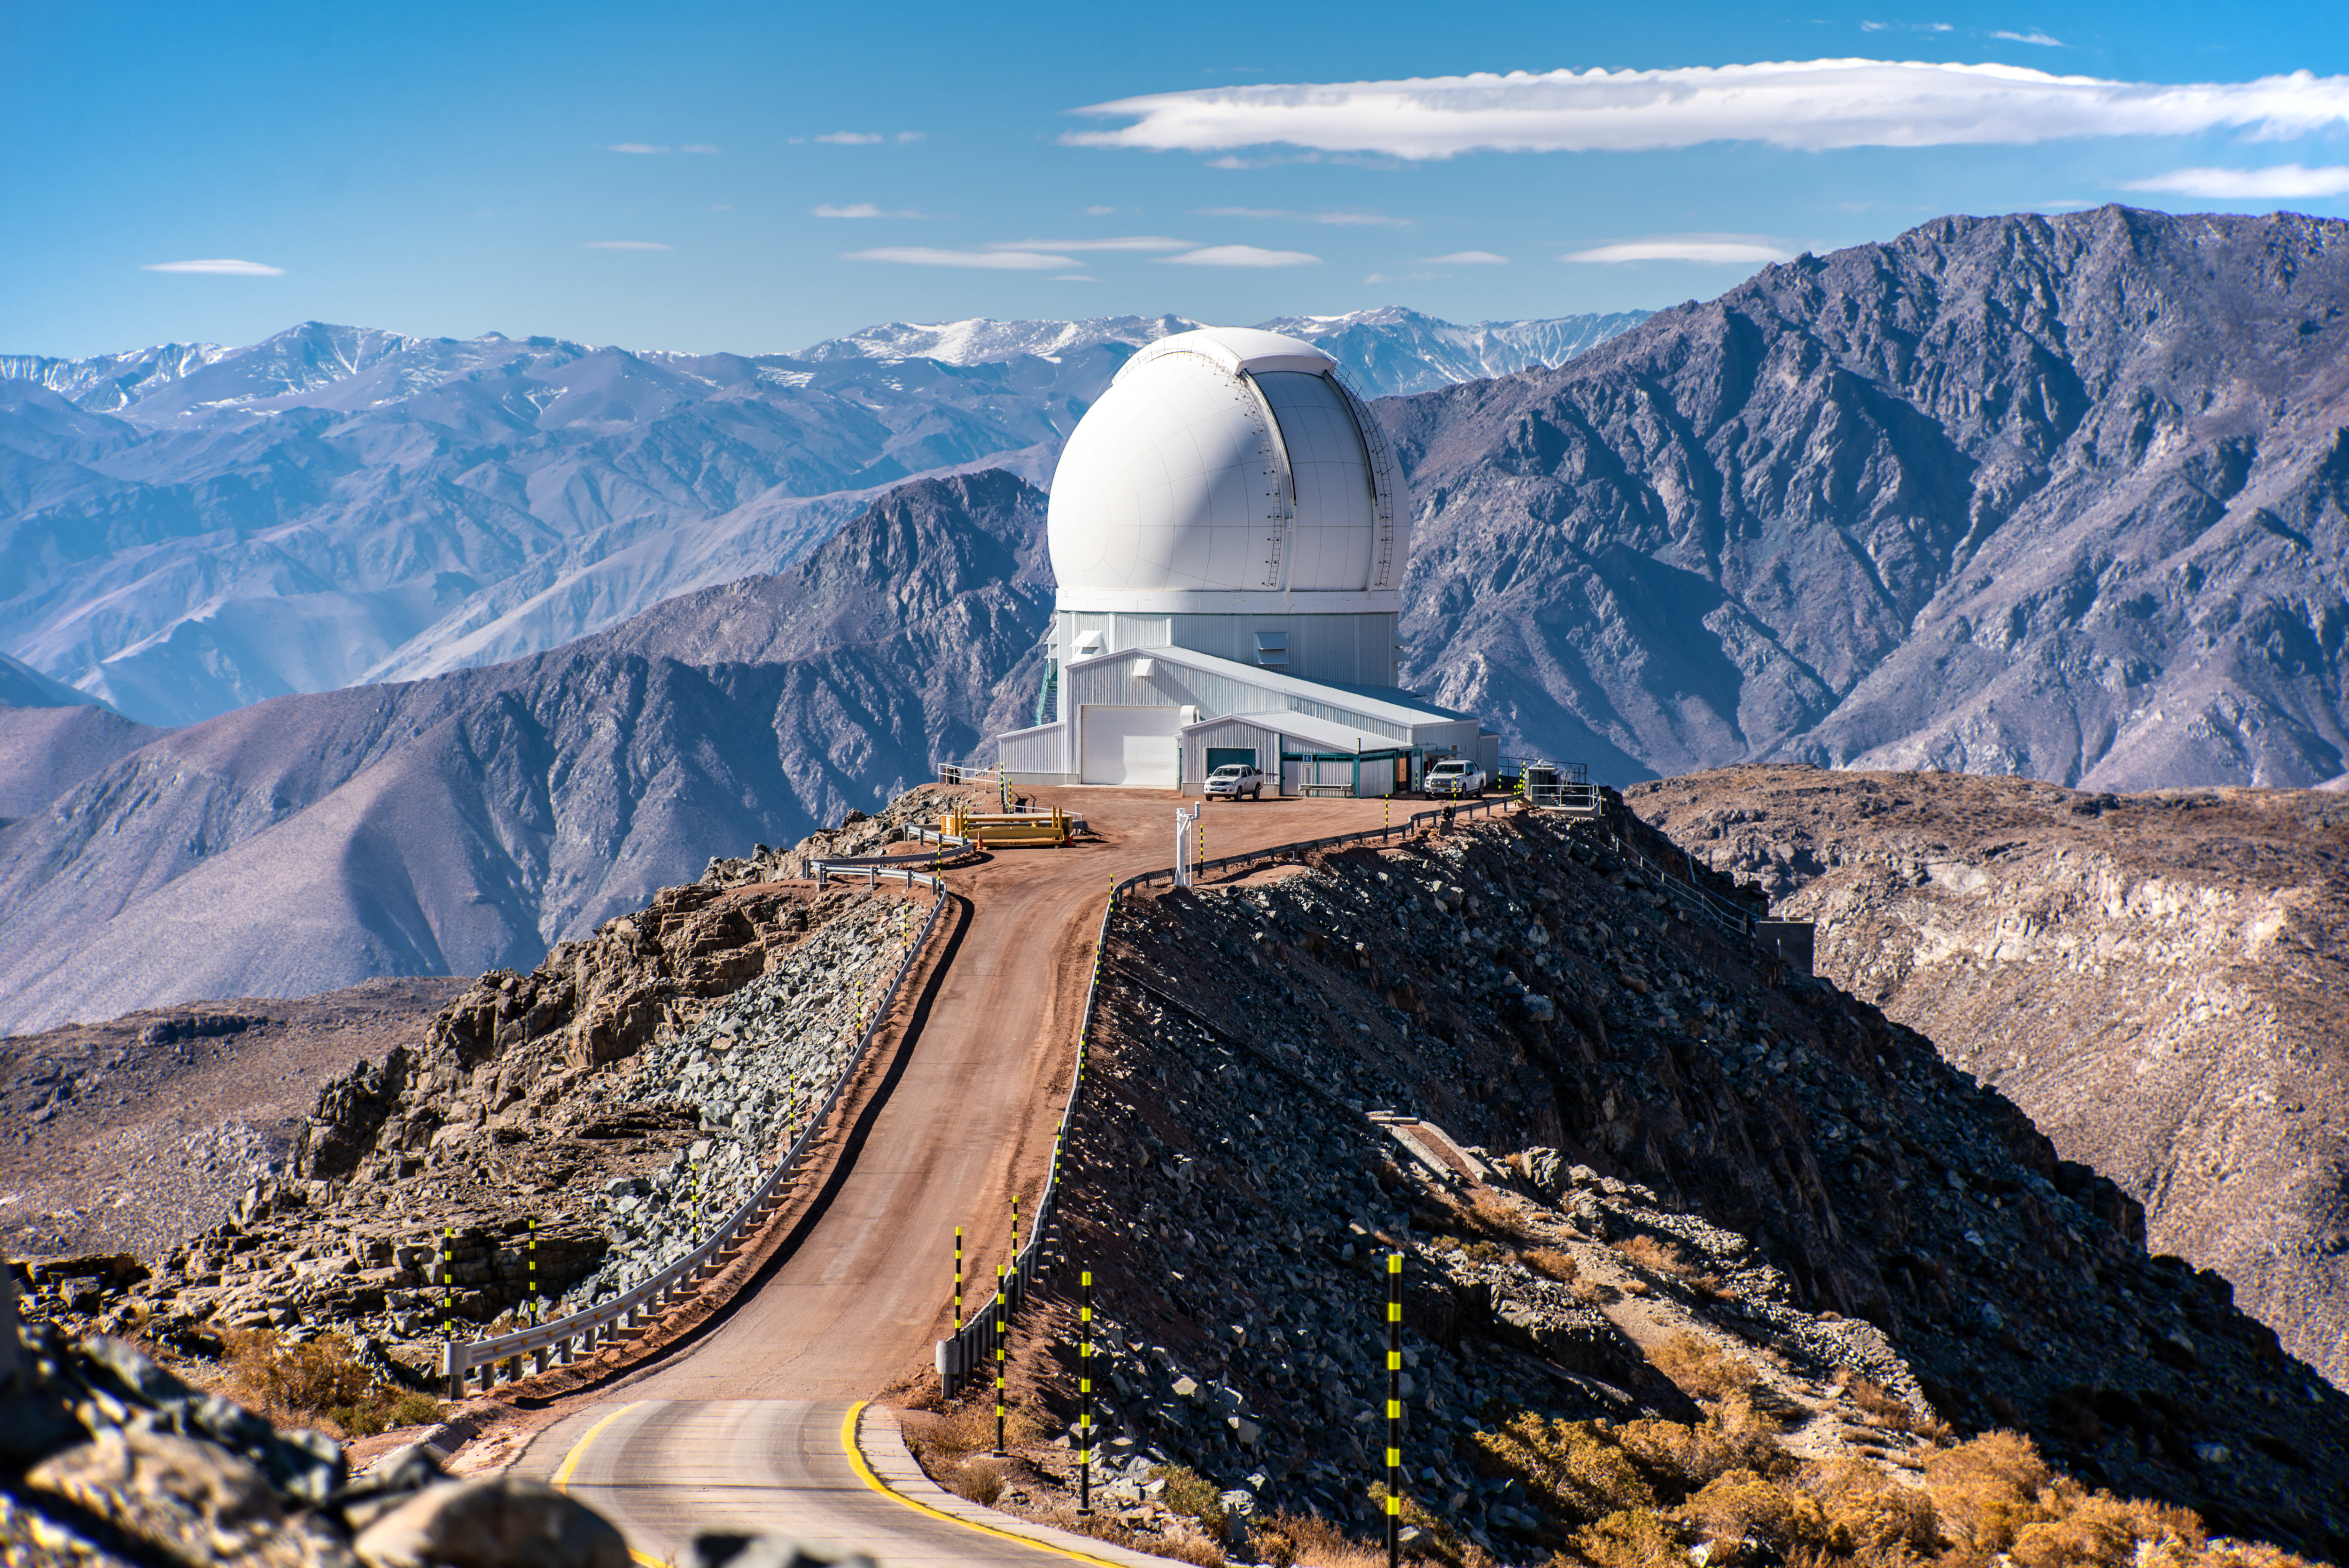

SOAR on 11 August 2021

Photo of the SOAR Telescope taken during the visit of the Chilean Minister of Science, Technology, Knowledge and Innovation, Andrés Couve to Cerro Pachón in Chile on 11 August 2021.

Credit: Chilean Ministry of Science, Technology, Knowledge and Innovation/NOIRLab/NSF/AURA